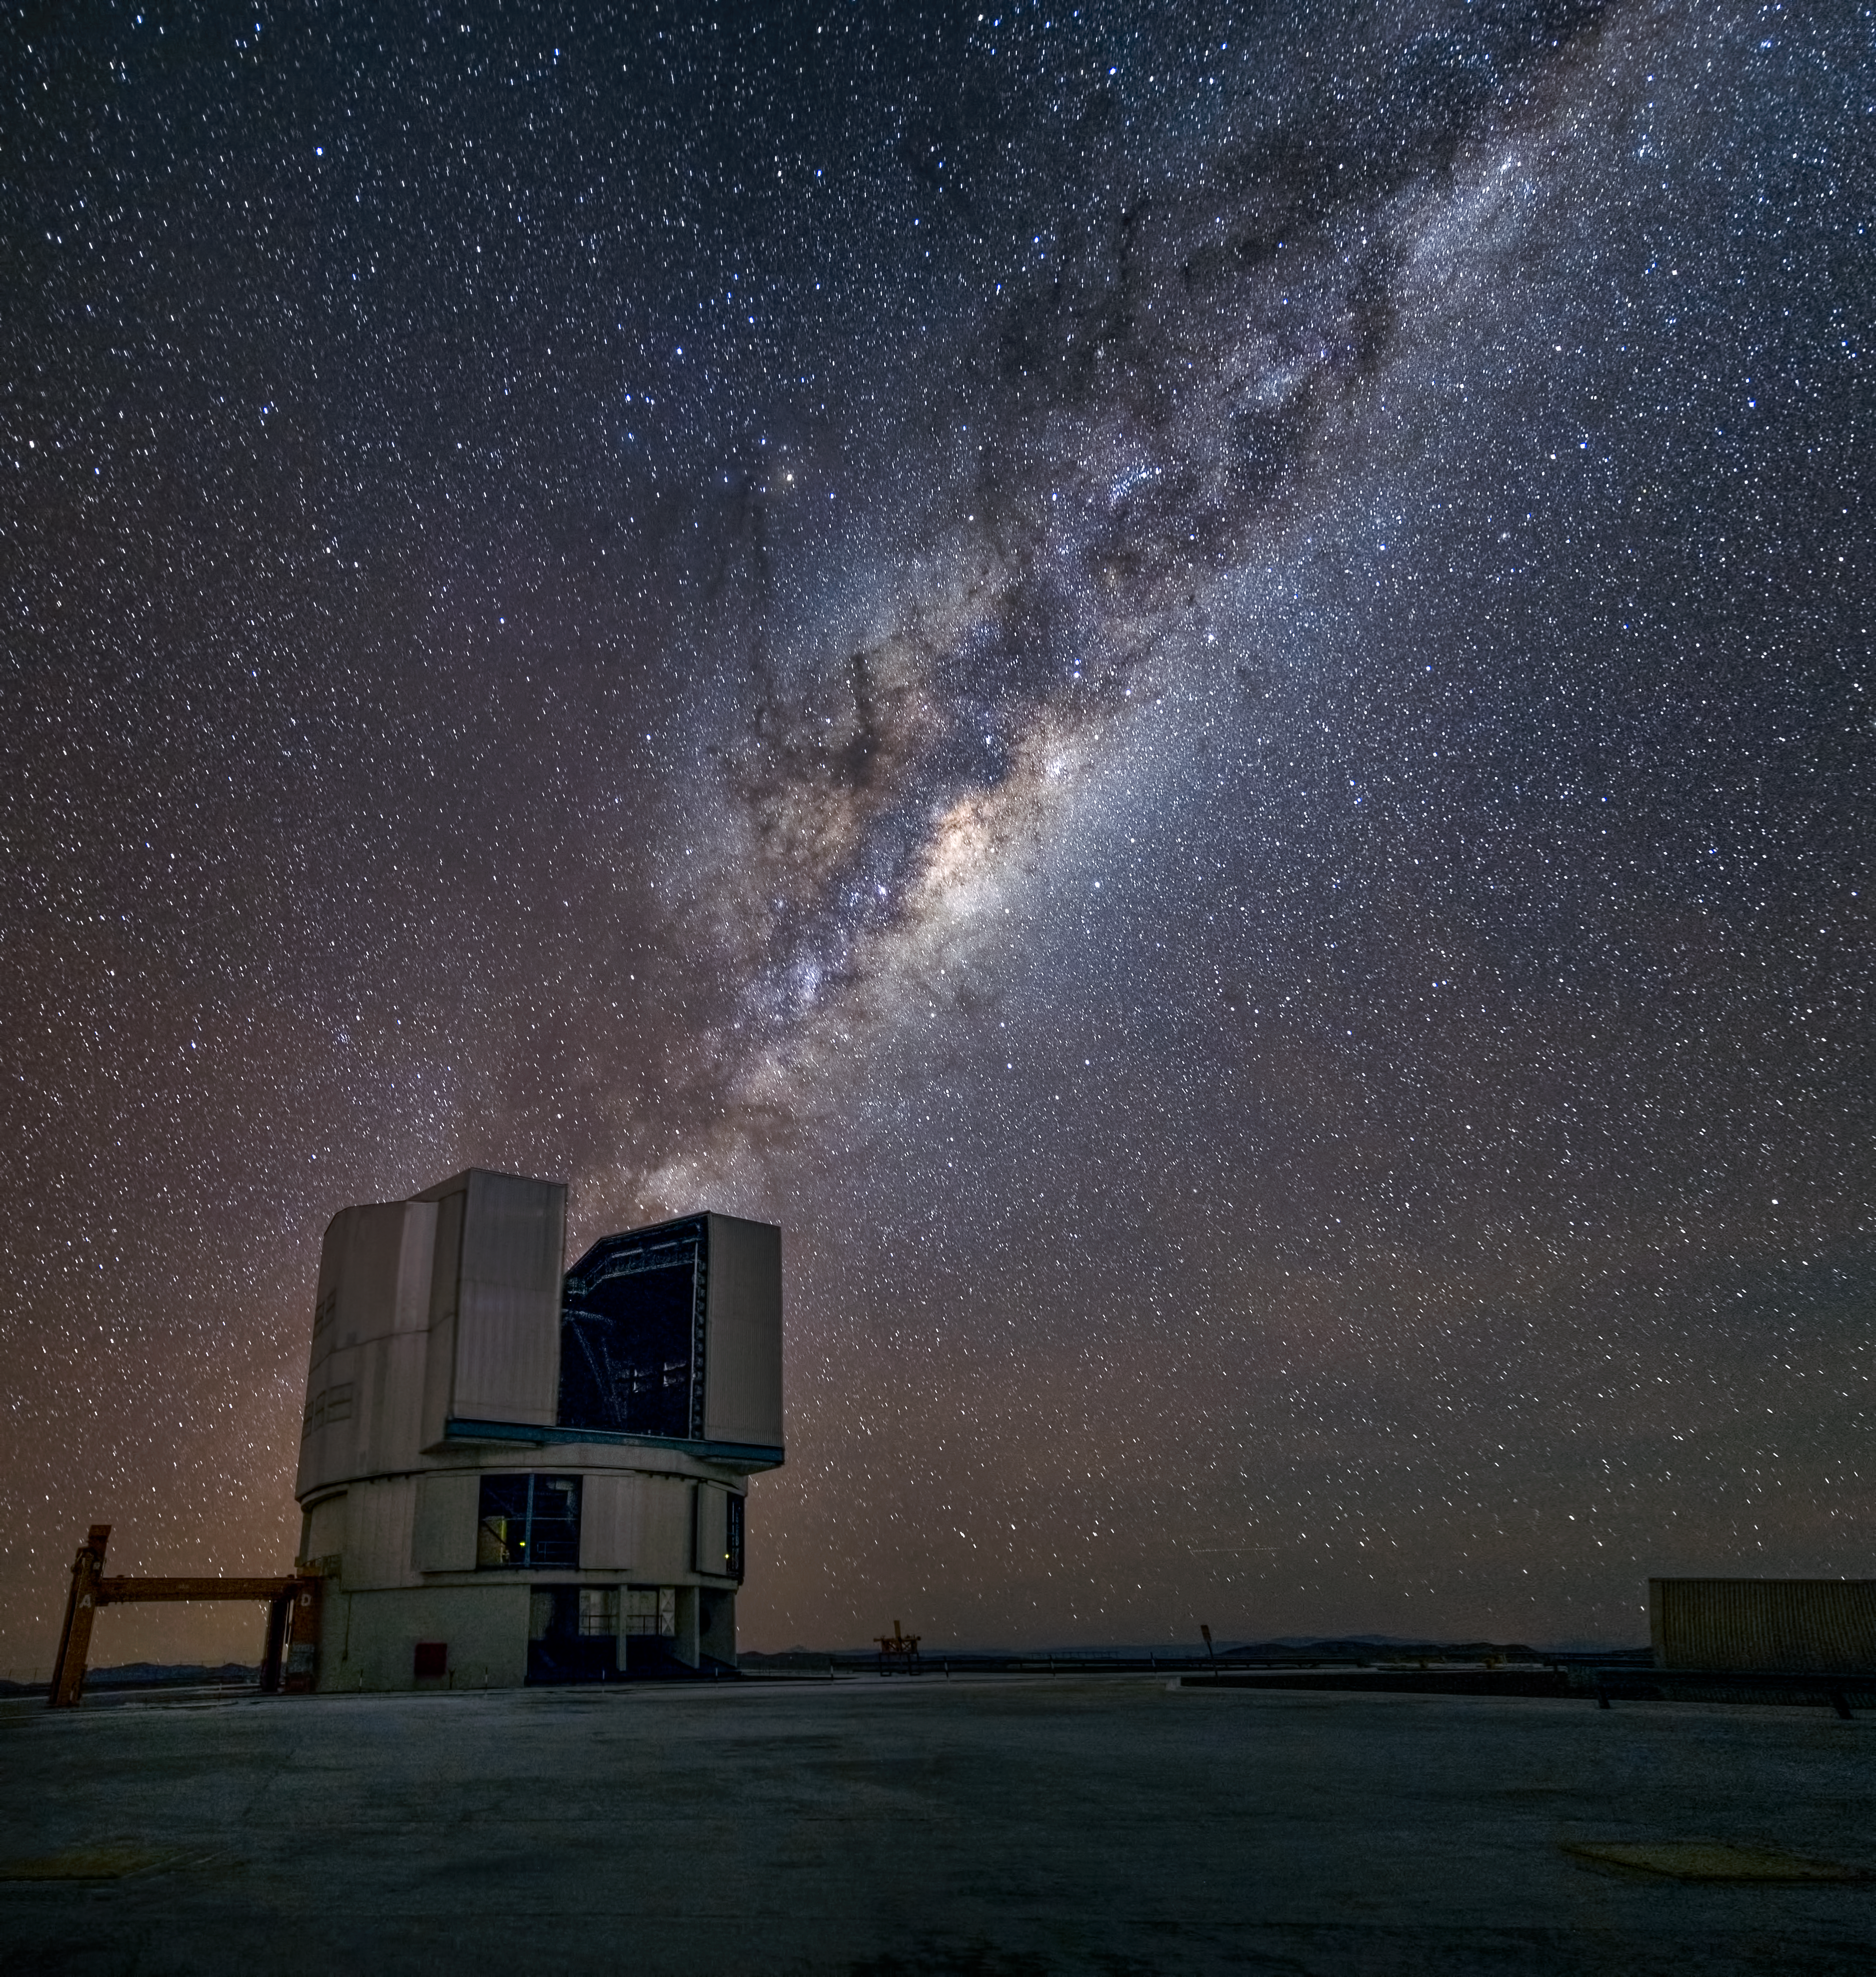

Yepun and the Milky Way

Illuminated by the stars of the Milky Way, the majestic fourth Unit Telescope (UT4) of the Very Large Telescope (VLT) sits atop Cerro Paranal, ready to observe the night sky.

The Paranal Observatory, at an altitude of 2635 metres above sea level, is the world”s most advanced ground-based astronomical observatory and ESO’s flagship facility.

UT4 — also known as Yepun (Venus) — has a main mirror 8.2 metres diameter, and is one of four Unit Telescopes that comprise the VLT. The others are known as Antu (Sun), Kueyen (Moon) and Melipal (Southern Cross). The names of the telescopes are words from the language of the Mapuche people who live some 500 kilometres south of Santiago de Chile.

The four Unit Telescopes can work together to form the ESO Very Large Telescope Interferometer (VLTI). The VLTI allows astronomers to measure details up to 16 times finer than with the individual telescopes.

Visible slightly above the plane of the Milky Way and at the heart of Scorpius (The Scorpion) is the bright red star Antares, the sixteenth brightest star in the night sky. Almost all other objects and constellations are impossible to pick out in this sea of stars.

This picture was taken by photographer John Colosimo with an exposure time of 30 seconds, during which the rotation of the Earth caused the stars to appear as little trails.

Credit: ESO/J. Colosimo